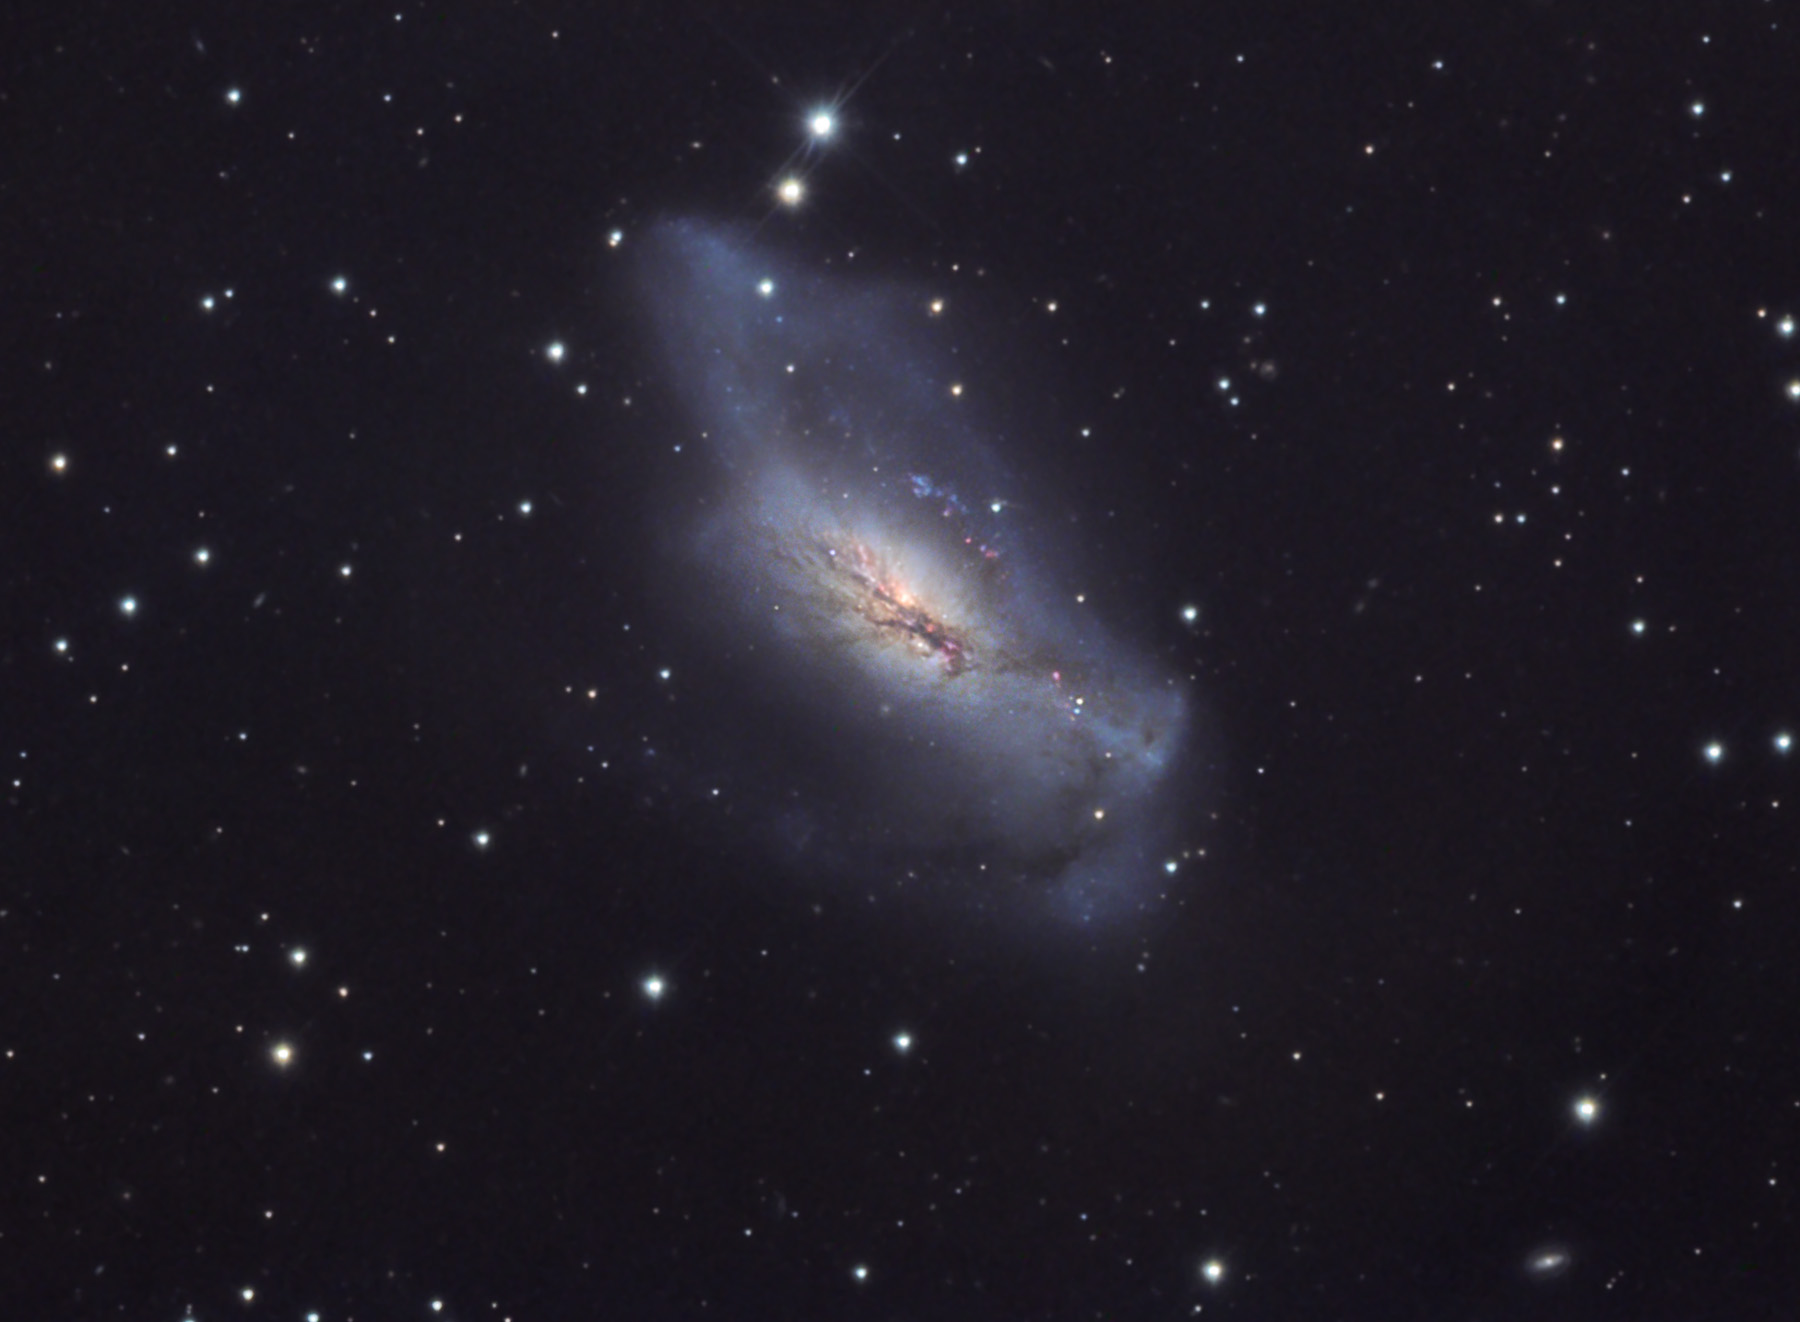

NGC 2146

Located in Camelopardis, this galaxy has been violently perturbed by an interaction with a nearby galaxy. This is an example of a "peculiar galaxy" and is a strong source of radio emission. It is believed to be in the final stages of a collision and merger and may be interacting with NGC2146A, which lies 18 arc-minutes away. (Distance: 47 million ly)

This image was taken as part of Advanced Observing Program (AOP) program at Kitt Peak Visitor Center during 2014.

Credit: KPNO/NOIRLab/NSF/AURA/Peter Lipscomb/Flynn Haase